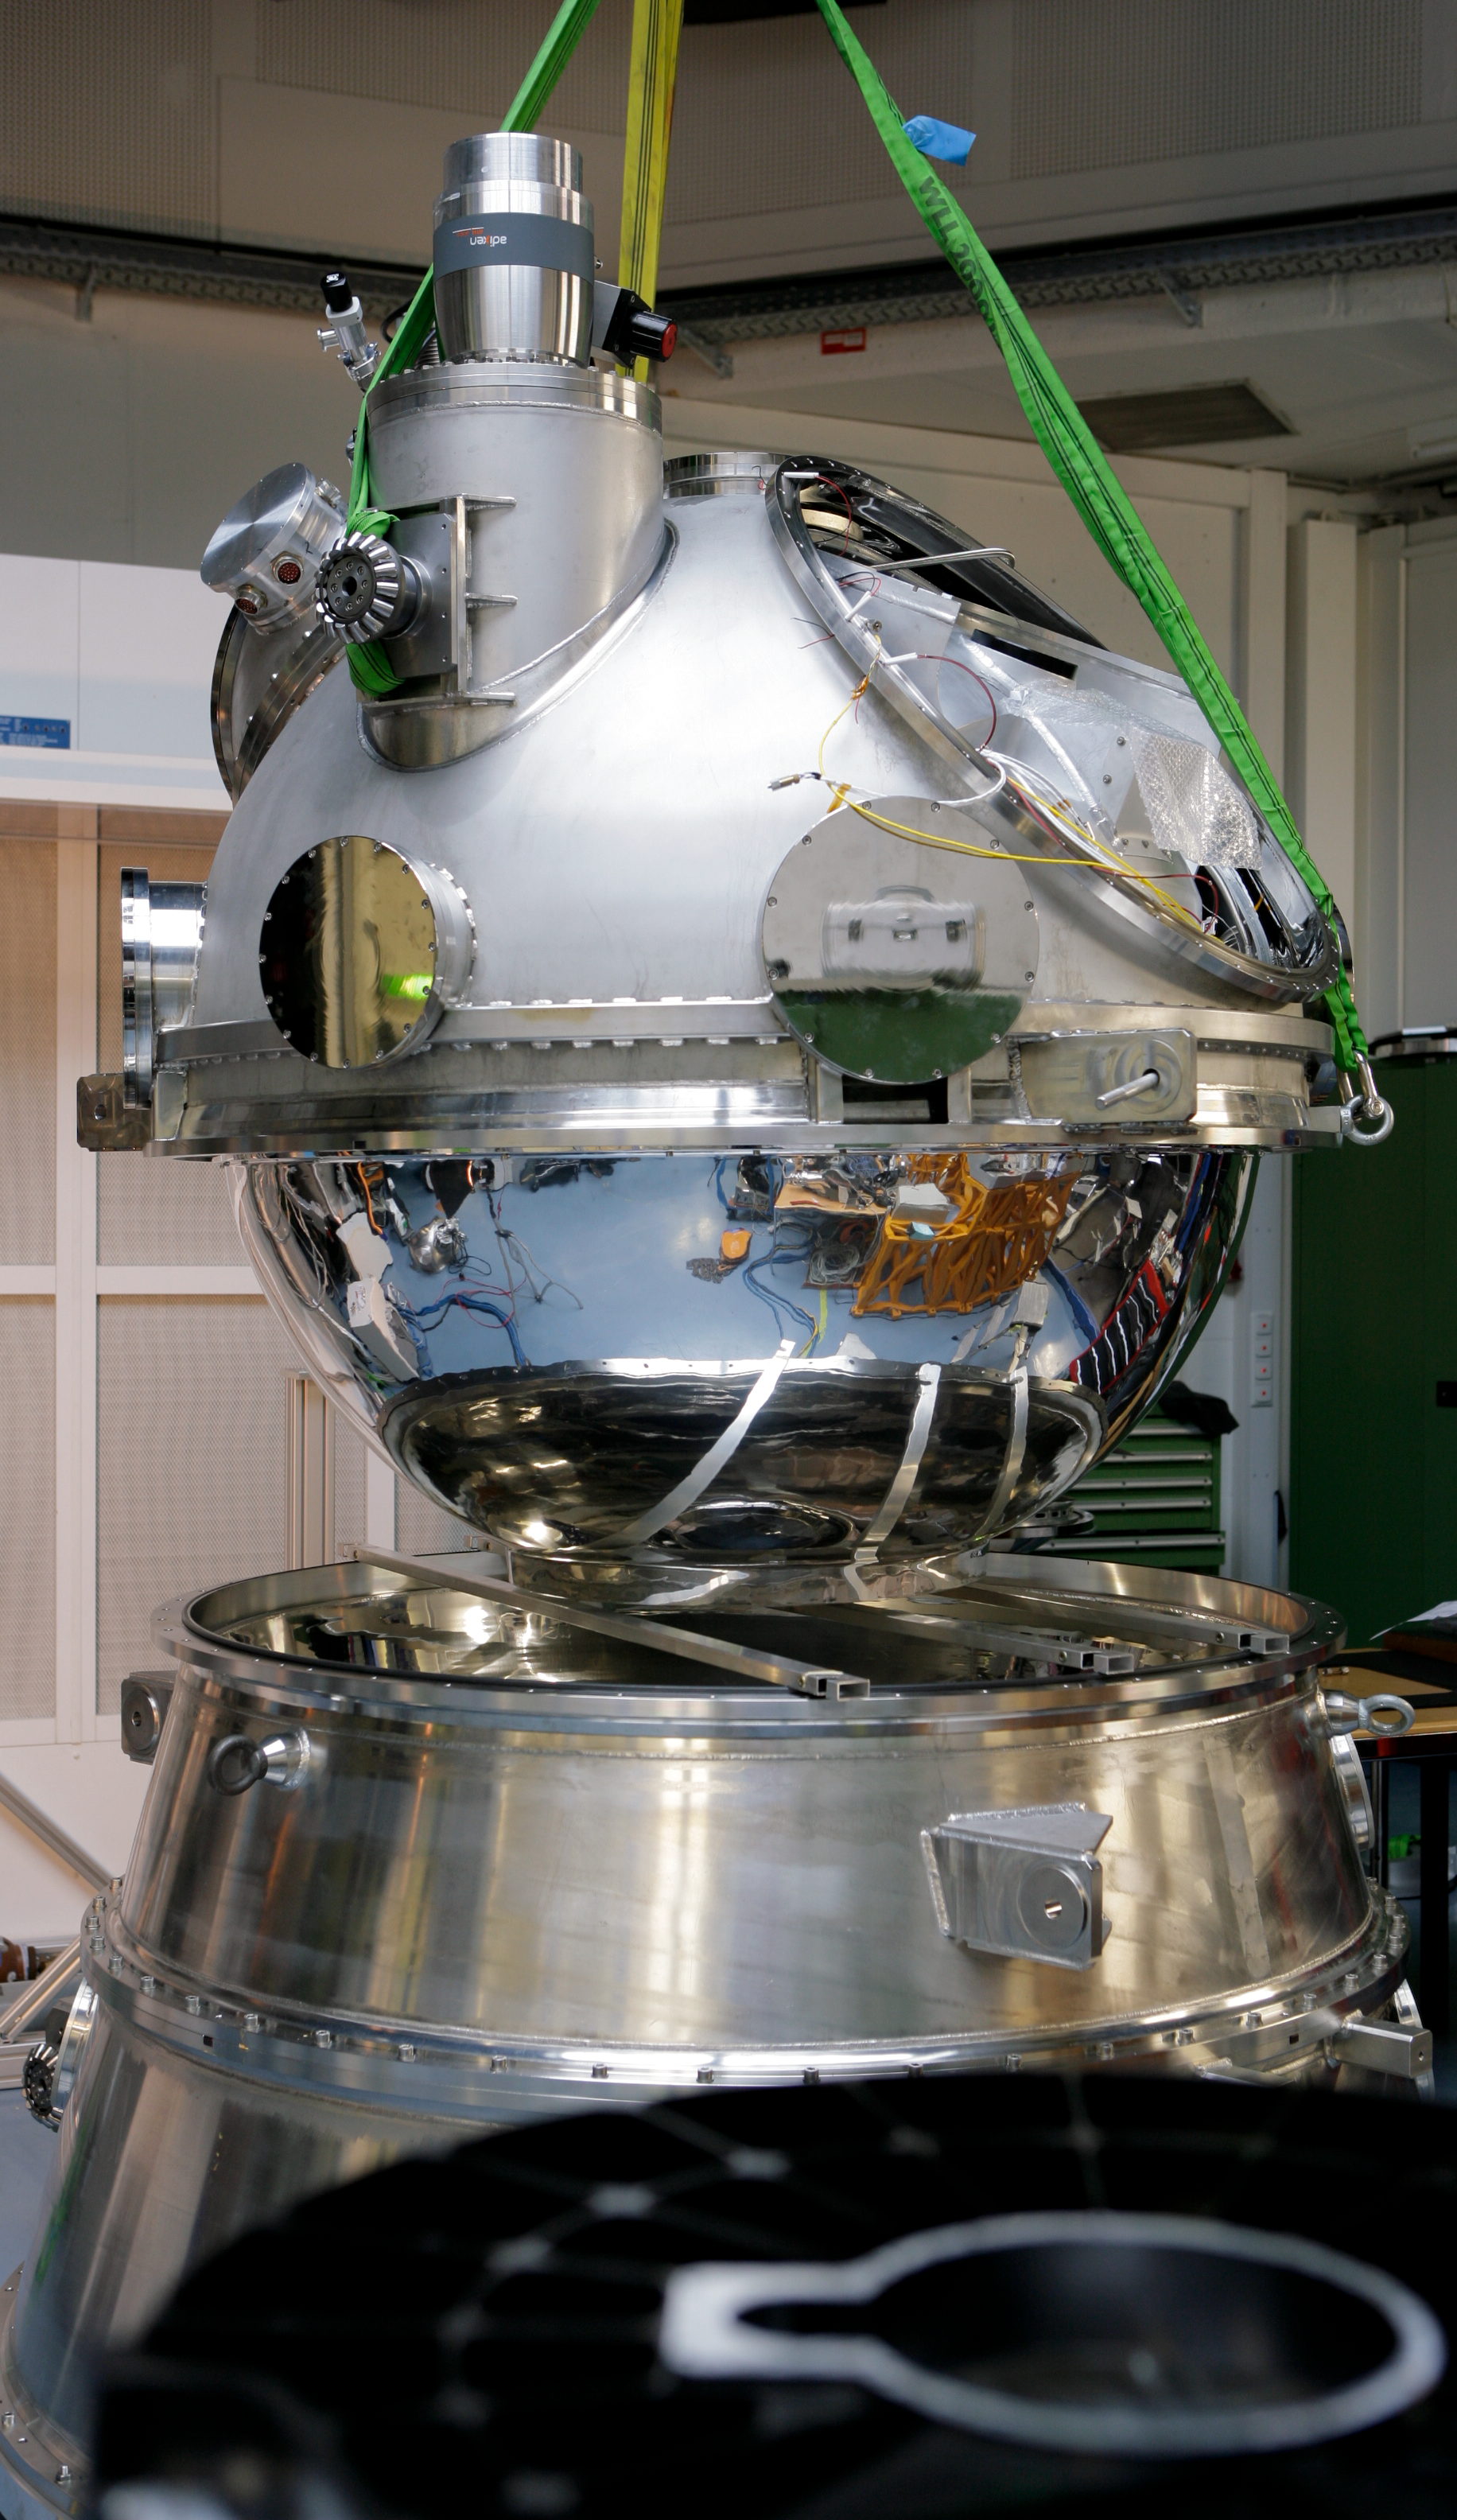

HAWK-I integration

HAWK-I (High Acuity Wide field K-band Imager) is an infrared camera installed on Yepun, the 4th Unit Telescope of the VLT. It combines a quite large field of view, high sensitivity and superb image quality of the VLT, making it the ideal instrument to discover very faint objects, such as distant galaxies and the faintest stars in our galaxy. Here, HAWK-I is being assembled in the laboratory.

Credit: ESO